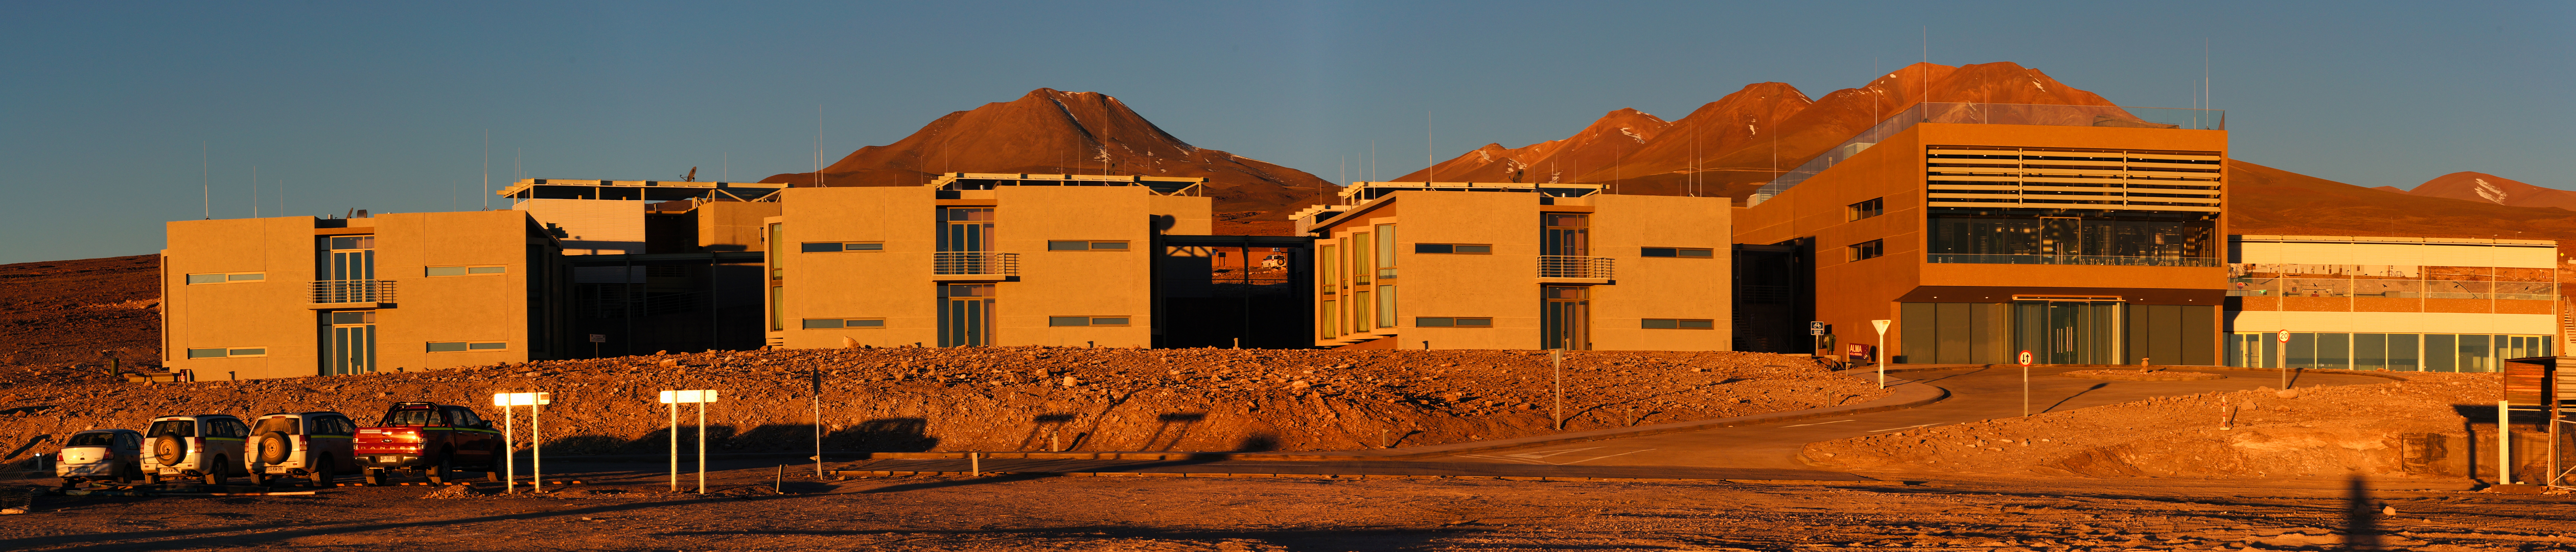

Panoramic view of the ALMA Residencia

Panoramic view of the ALMA Residencia in the evening.

Credit: P. Carrillo- ALMA (ESO/NAOJ/NRAO)